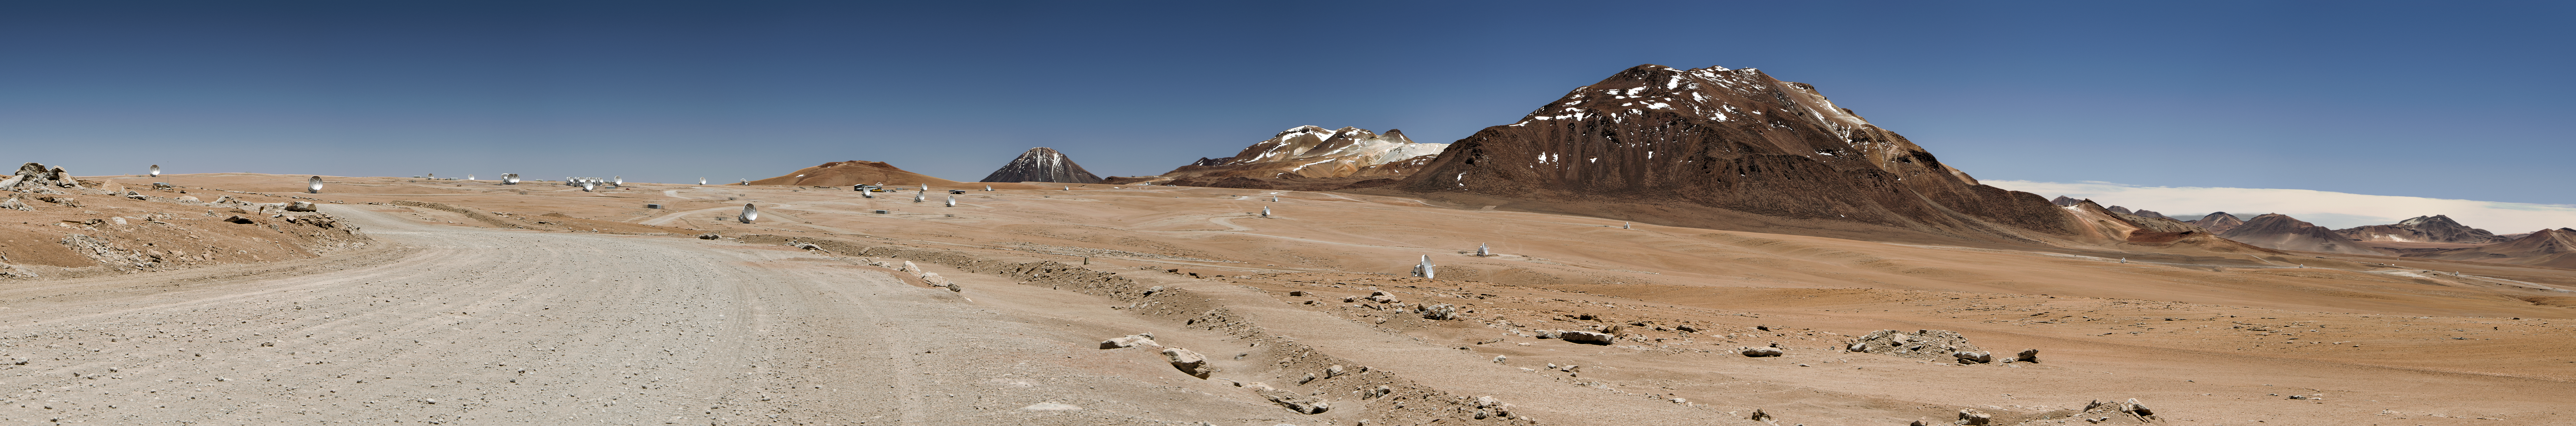

ALMA's antennas spread across the Chajnantor plateau

This daylight panoramic image shows the Chajnantor Plateau with the road from the ALMA Operations Support Facility (OSF). Some of the 50 large ALMA's antennas (with a diameter of 12 metres) can be spotted, spread over distances of up to 16 kilometres on the plateau. In the centre of the image, from right to left Cerro Chajnantor, Cerro Toco, and Juriques rise up to the sky. The Chajnantor Plateau is located 5000 metres above sea level and it serves as an ideal hunting ground for ALMA. The ALMA array uses observations at the millimetre and submillimetre wavelengths to explore the most distant galaxies in the Universe and the Chajnantor Plateau, one of the driest places on Earth, offers extremely low levels of absorption and attenuation by water vapour of this kind of radiation.

Credit: ESO/Sergio Otarola